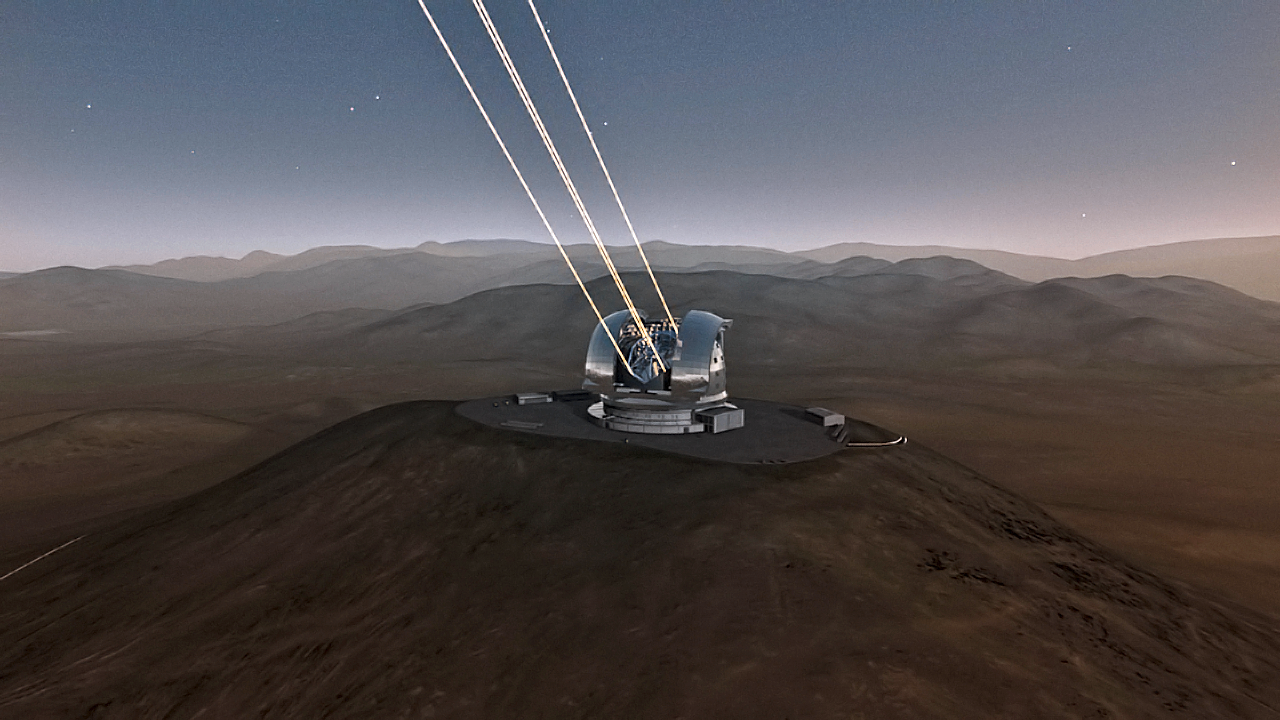

ELT four laser star guide

Artist's impression of the four laser stars that the Extremely Large Telescope will use.

The design for the ELT shown here is preliminary.

Credit: ESO